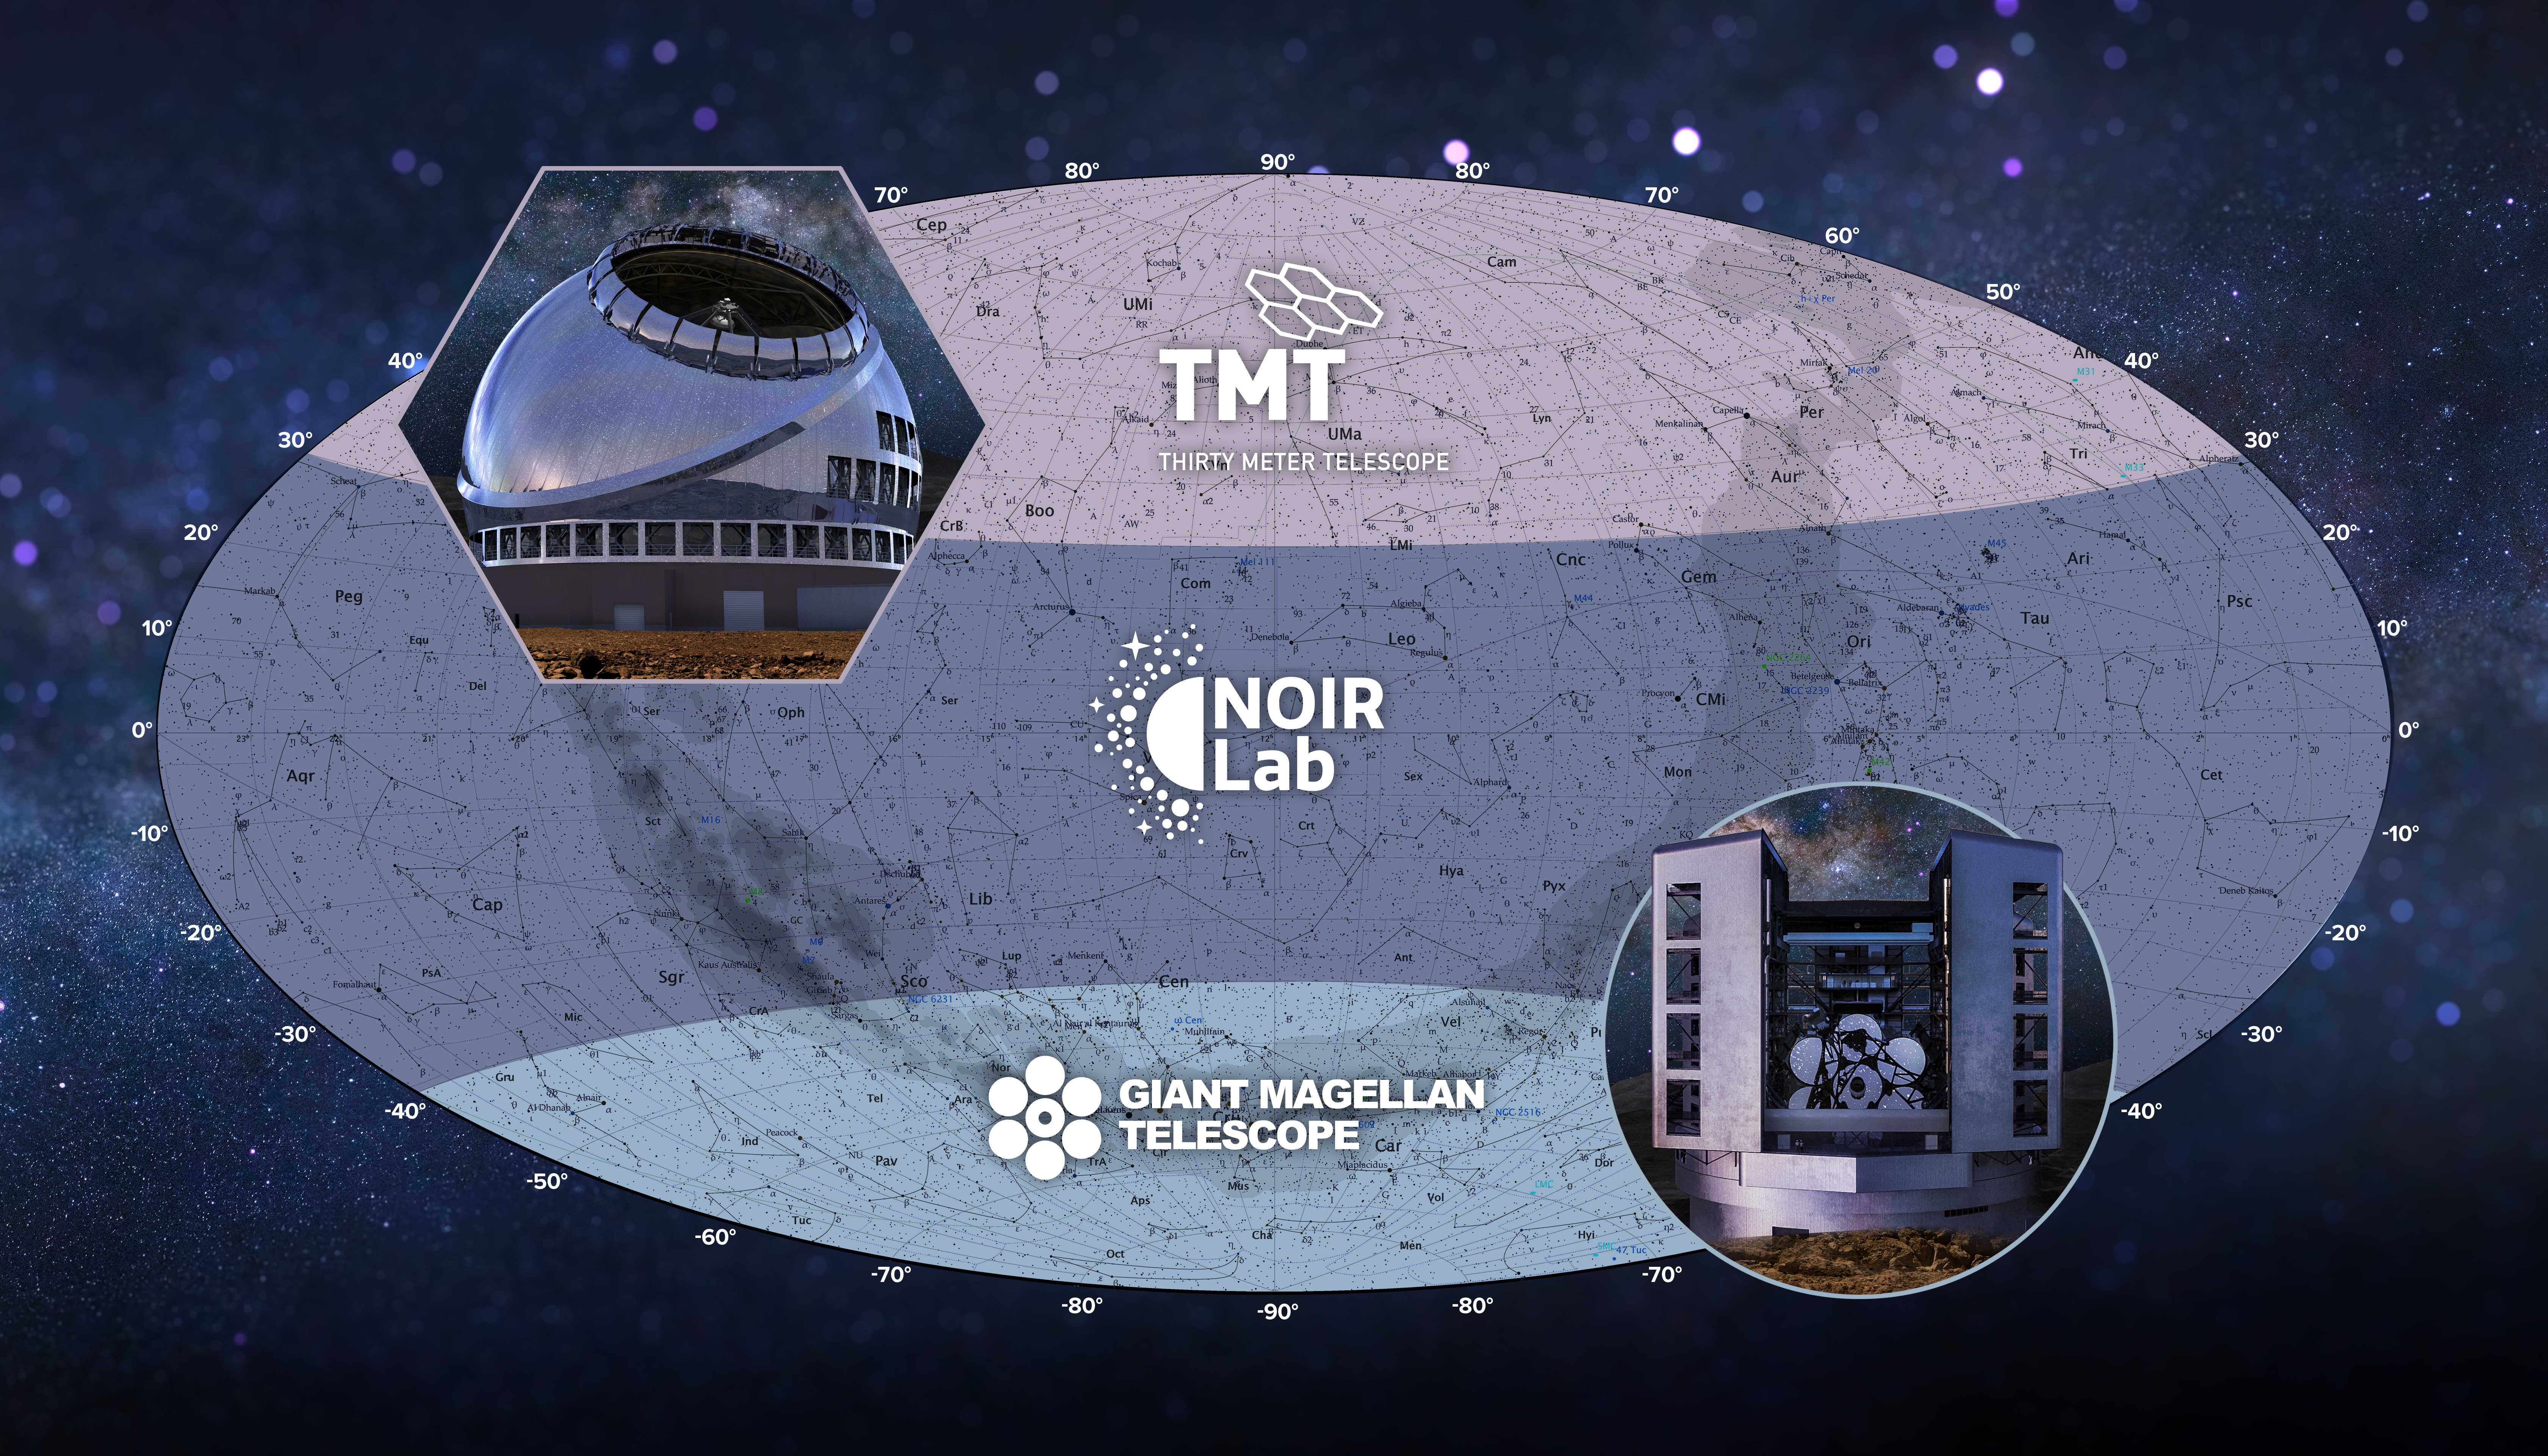

Celestial Sky Overlap of Coverage

The overlapping observing coverage of the US-ELTP provides US astronomers with unfettered all-sky access from the Giant Magellan Telescope in the southern hemisphere and the Thirty Meter Telescope in the northern hemisphere. The timezone separation between the sites would increase the system’s capabilities for time-domain astrophysics.
Part of the Foundational Diagrams collection.

Credit: US-ELTP (TIO/NOIRLab/GMTO)